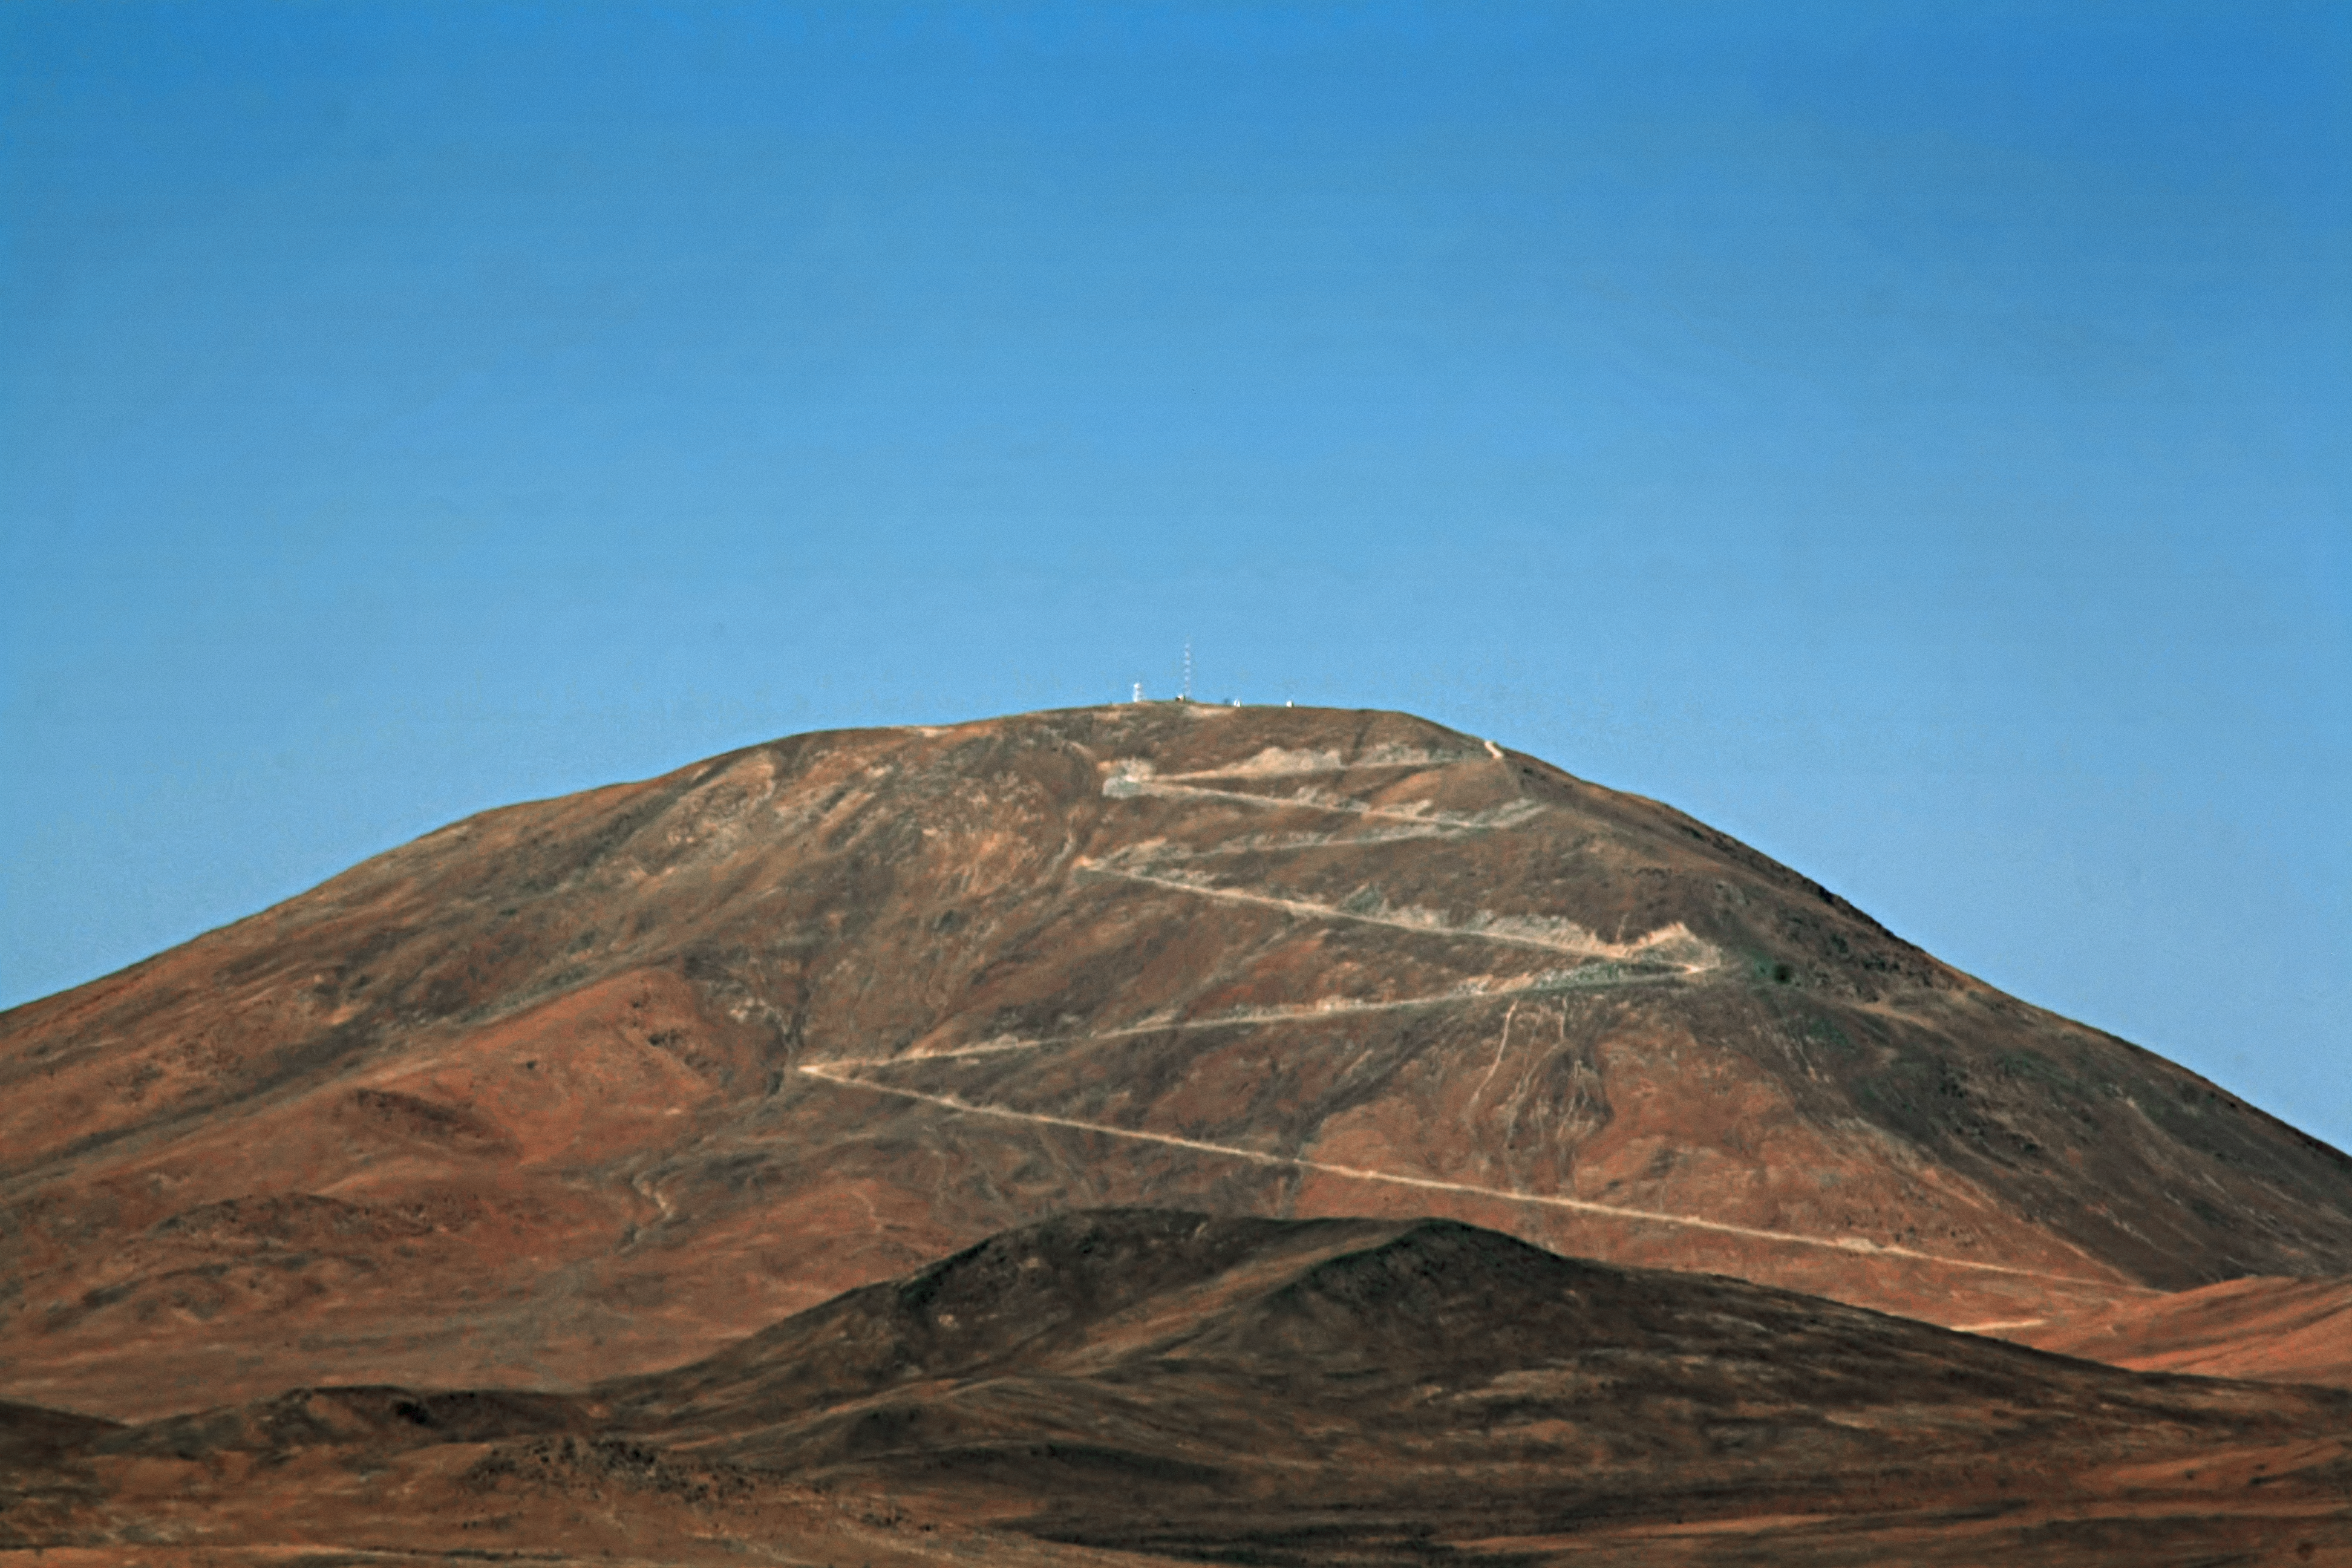

View of Cerro Armazones from Paranal

Cerro Armazones as seen from Cerro Paranal.

Credit: ESO